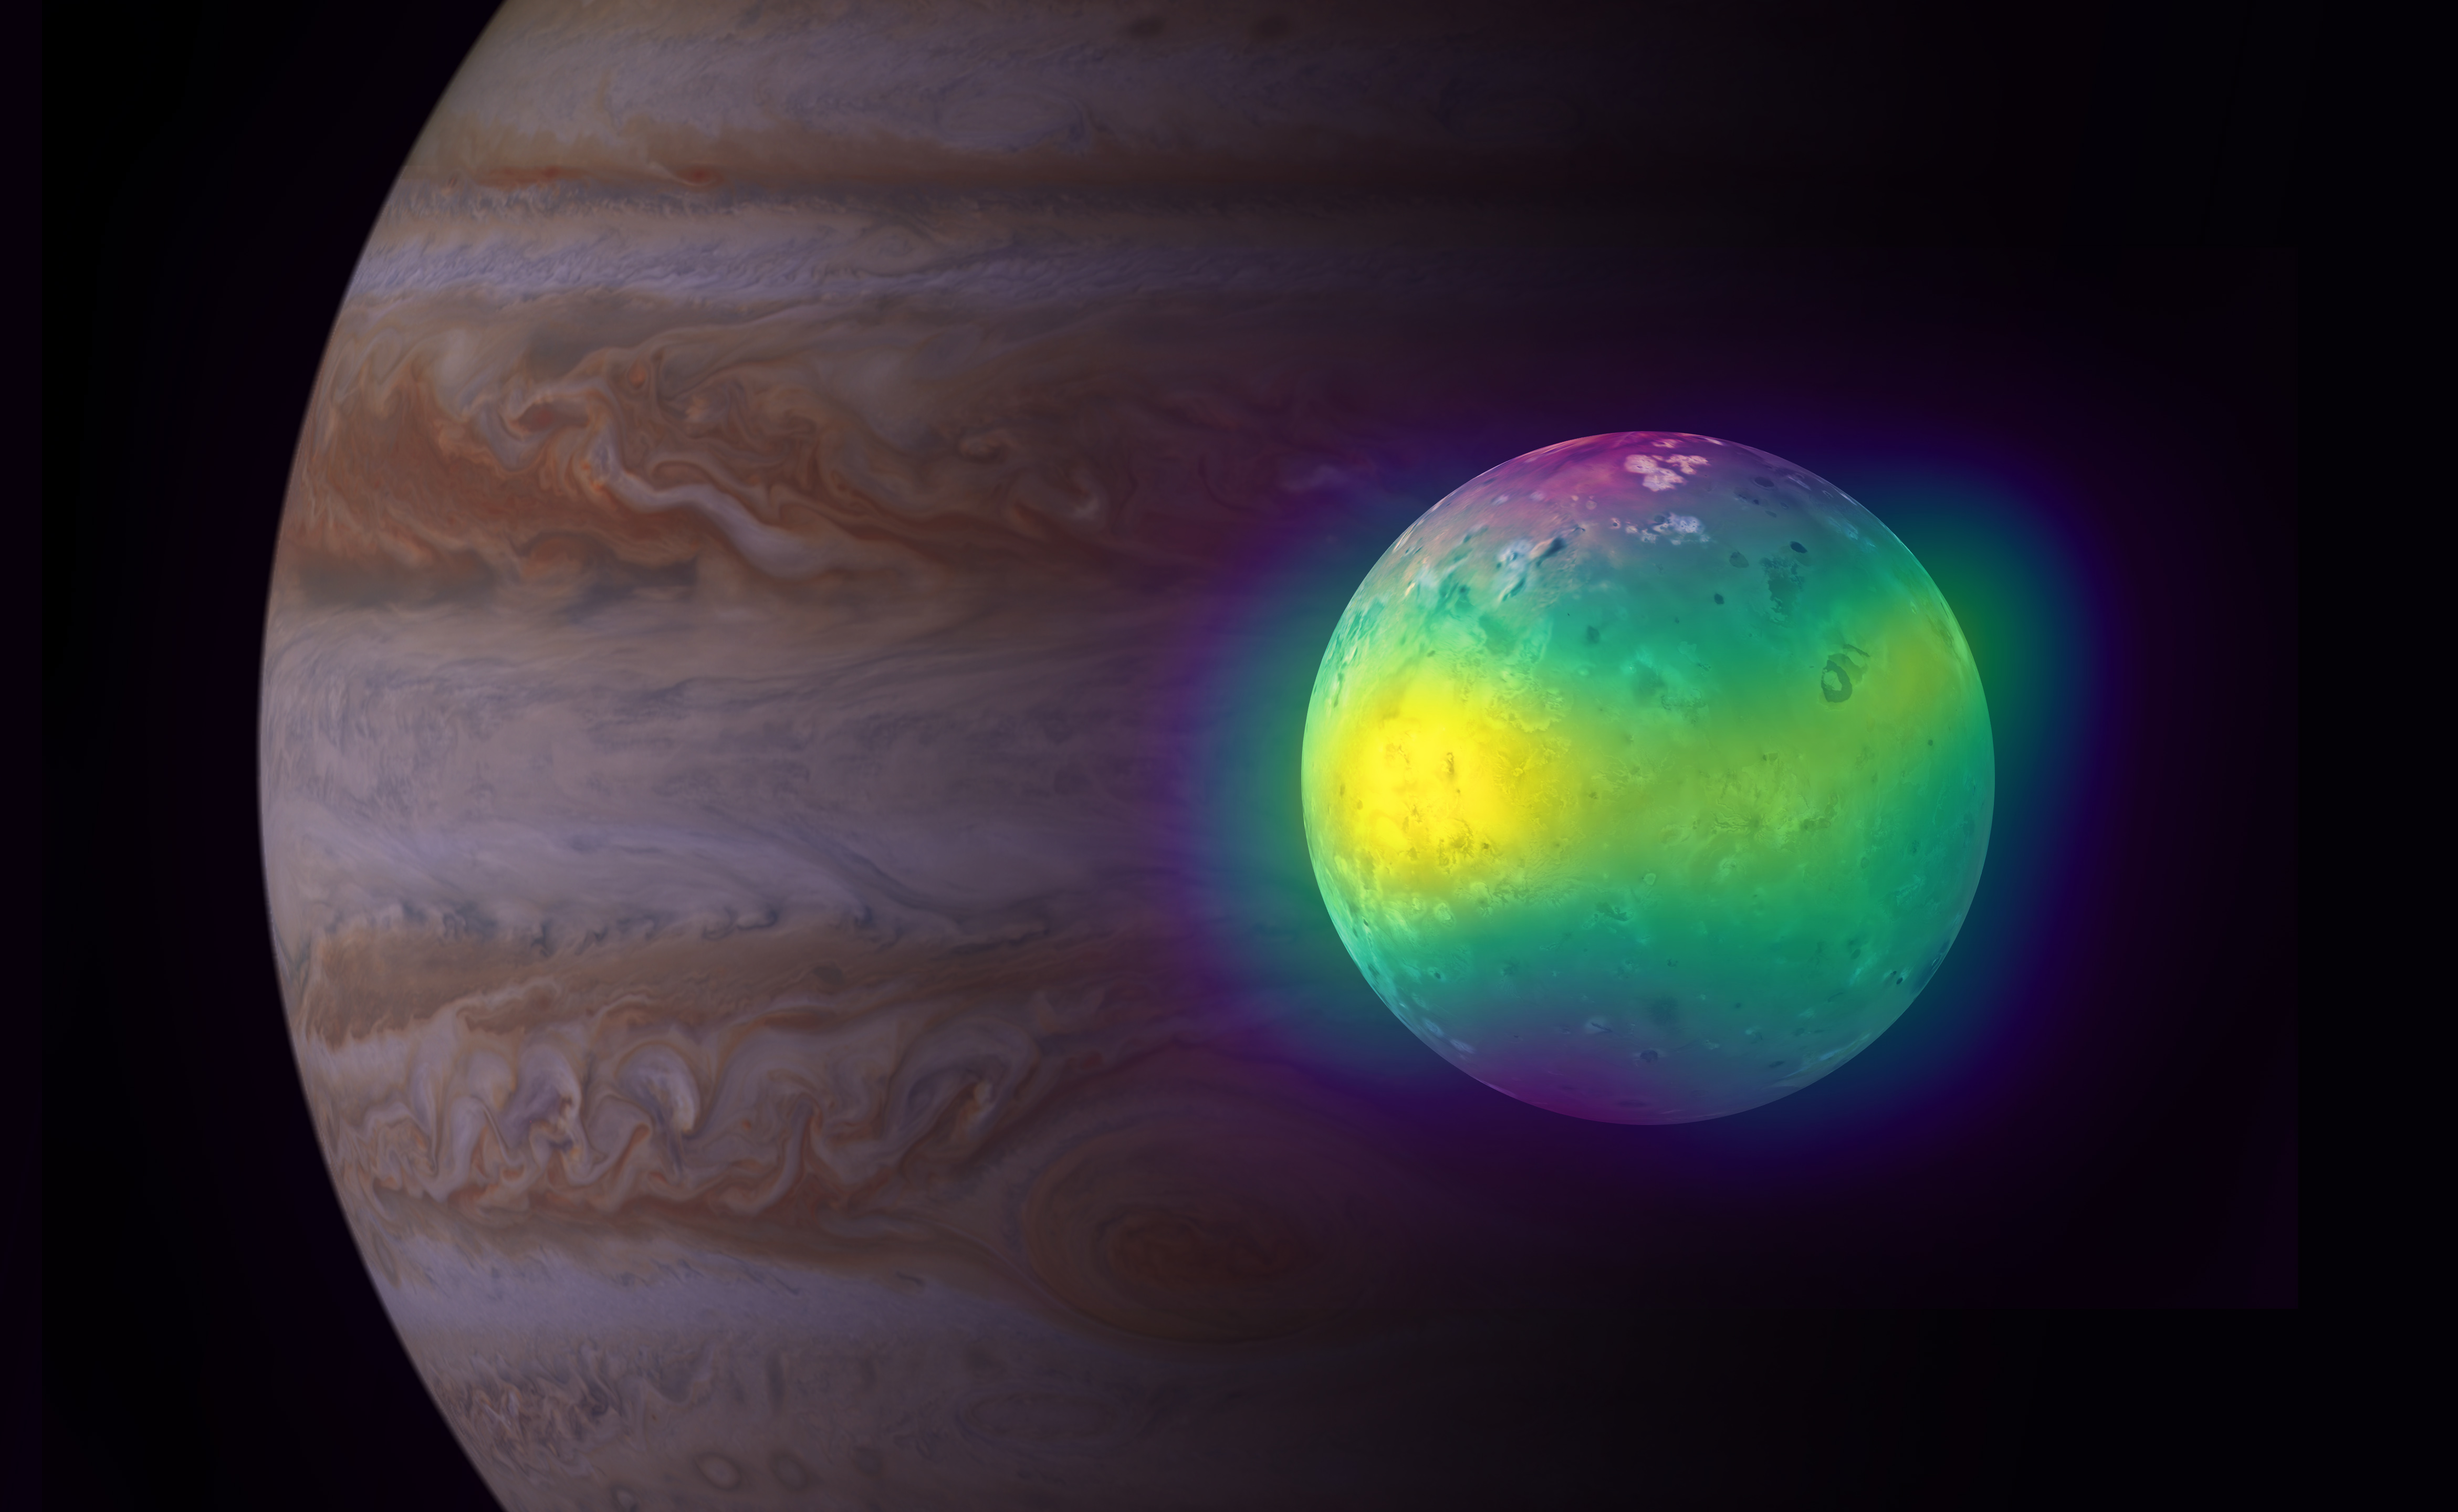

Volcanoes on Io

Composite image showing Jupiter's moon Io in radio (ALMA), and optical light (Voyager 1 and Galileo). The ALMA images of Io show for the first time plumes of sulfur dioxide (in yellow) rise up from its volcanoes. Jupiter is visible in the background (Cassini image).

Credit: ALMA (ESO/NAOJ/NRAO), I. de Pater et al.; NRAO/AUI NSF, S. Dagnello; NASA/JPL/Space Science Institute